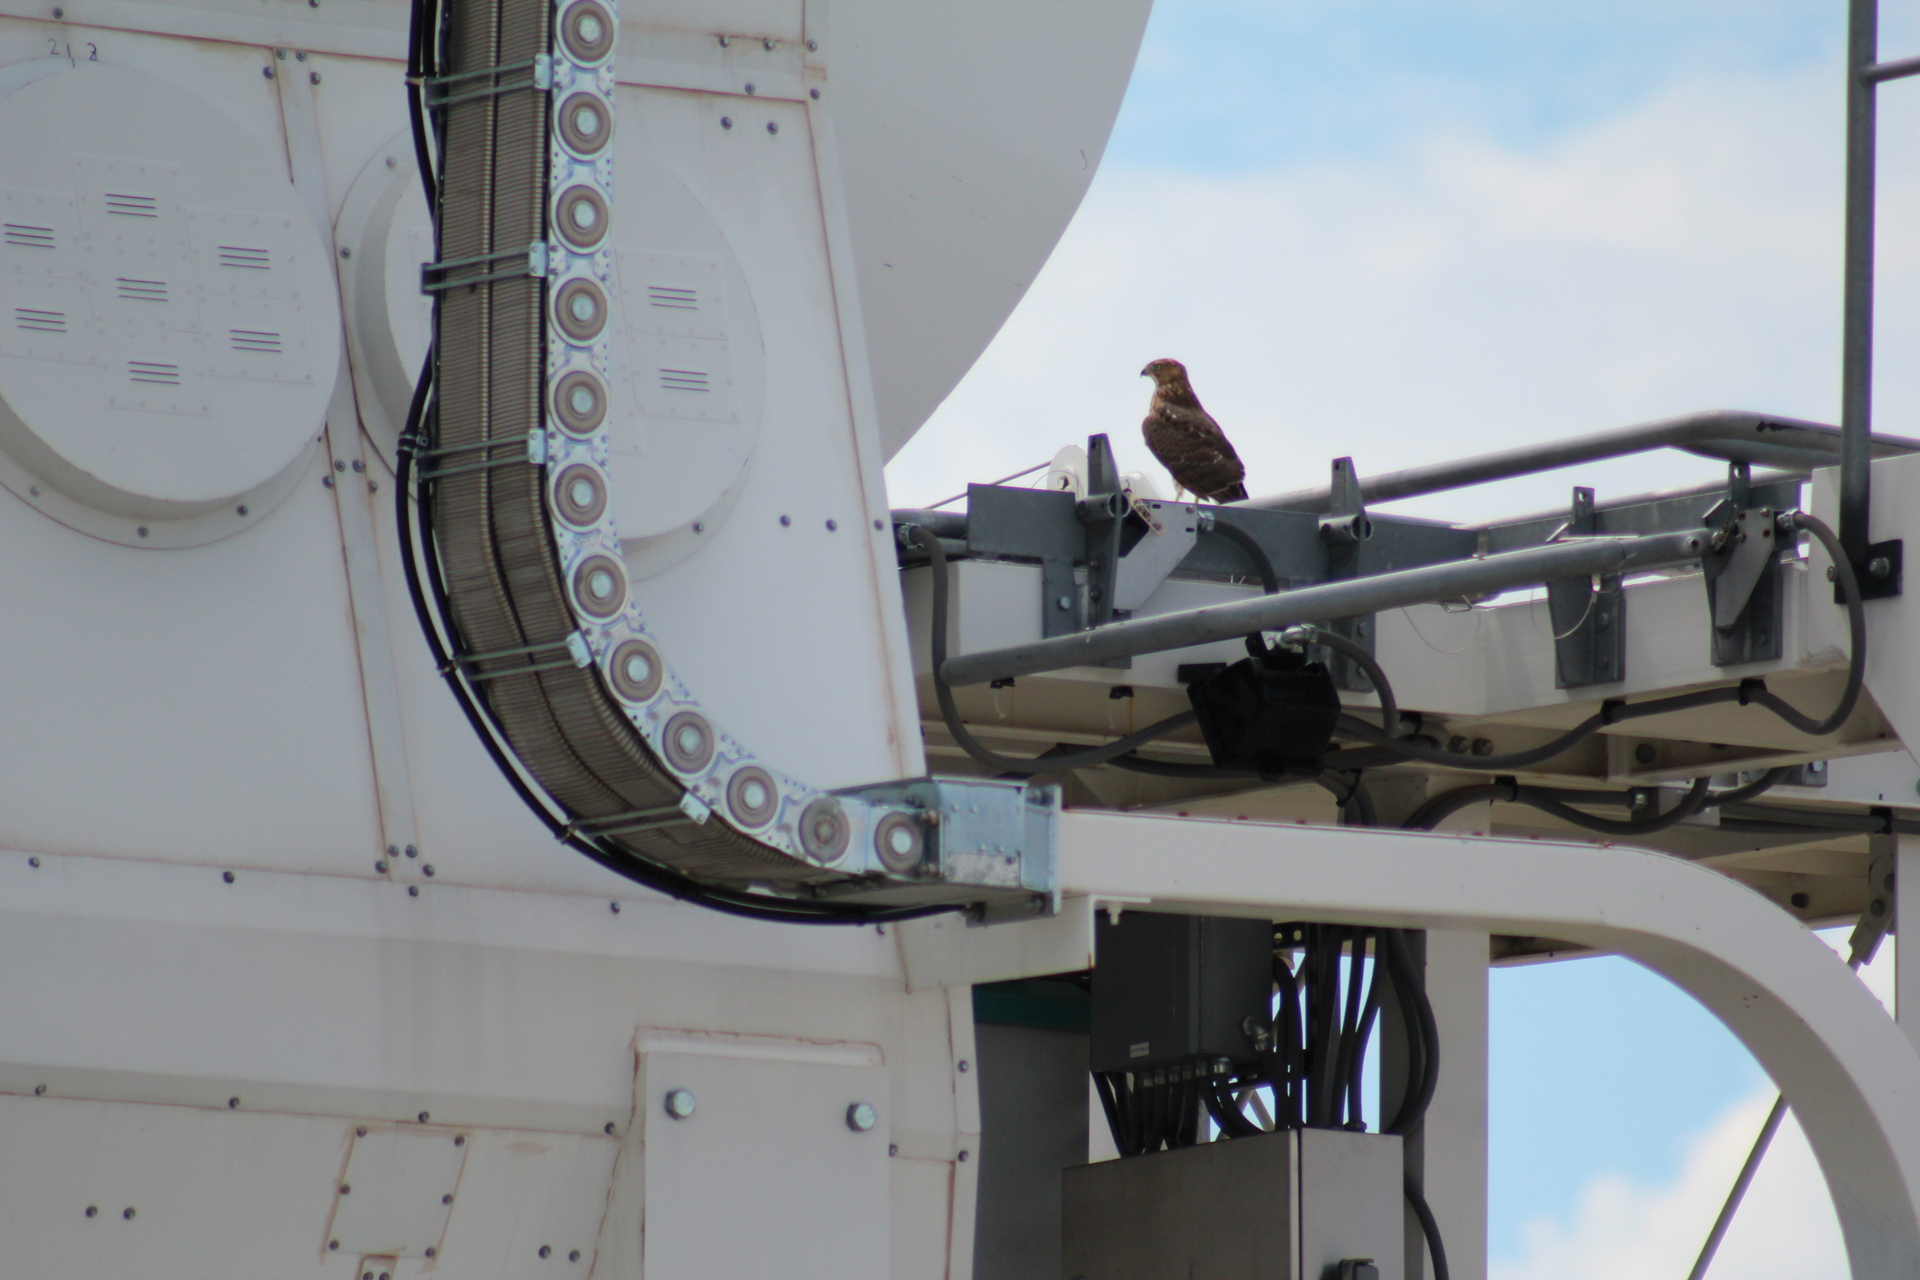

An Eagle Has Landed

The 27 antennas of the Very Large Array (VLA) offer wonderful vantage points for New Mexico's birds of prey. Here, a Golden Eagle watches the desert for a snack fifty feet in the air on the wiring shelf of an antenna.

Credit: NRAO/AUI/NSF